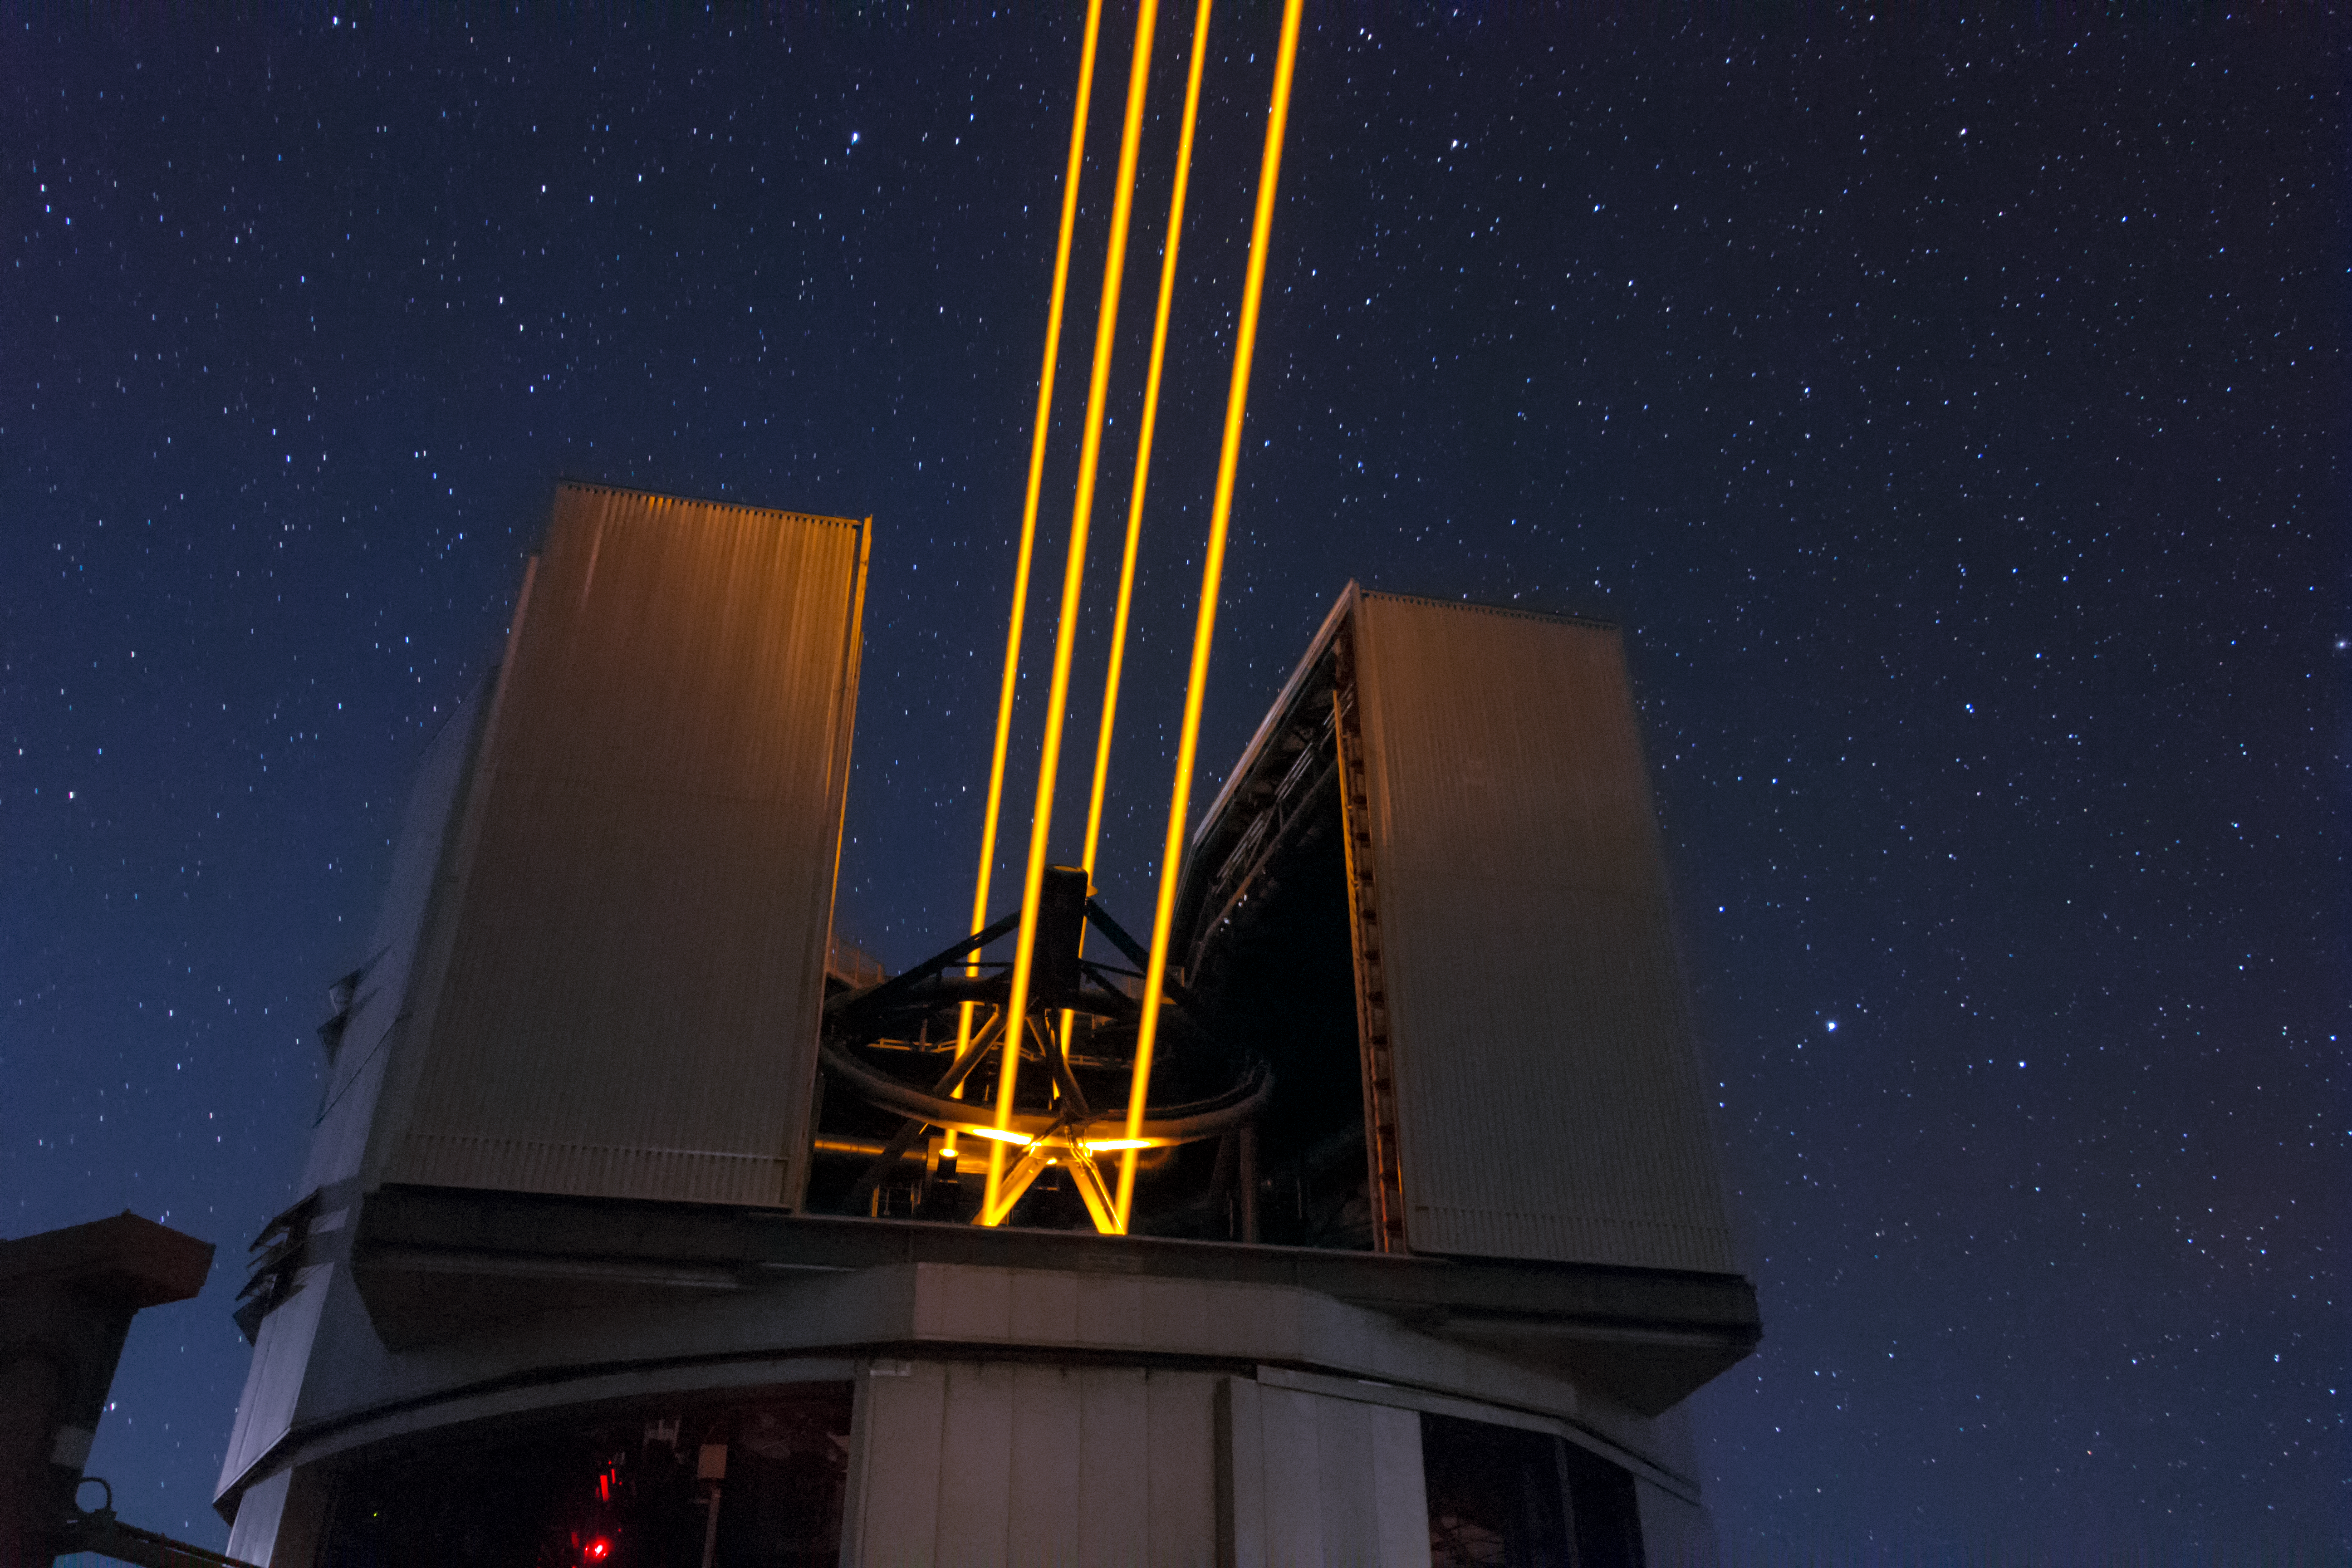

The powerful lasers of the AOF

The four 22-watt laser beams make sodium atoms in the atmosphere glow, creating spots of light on the sky that mimic stars.

Credit: Roland Bacon